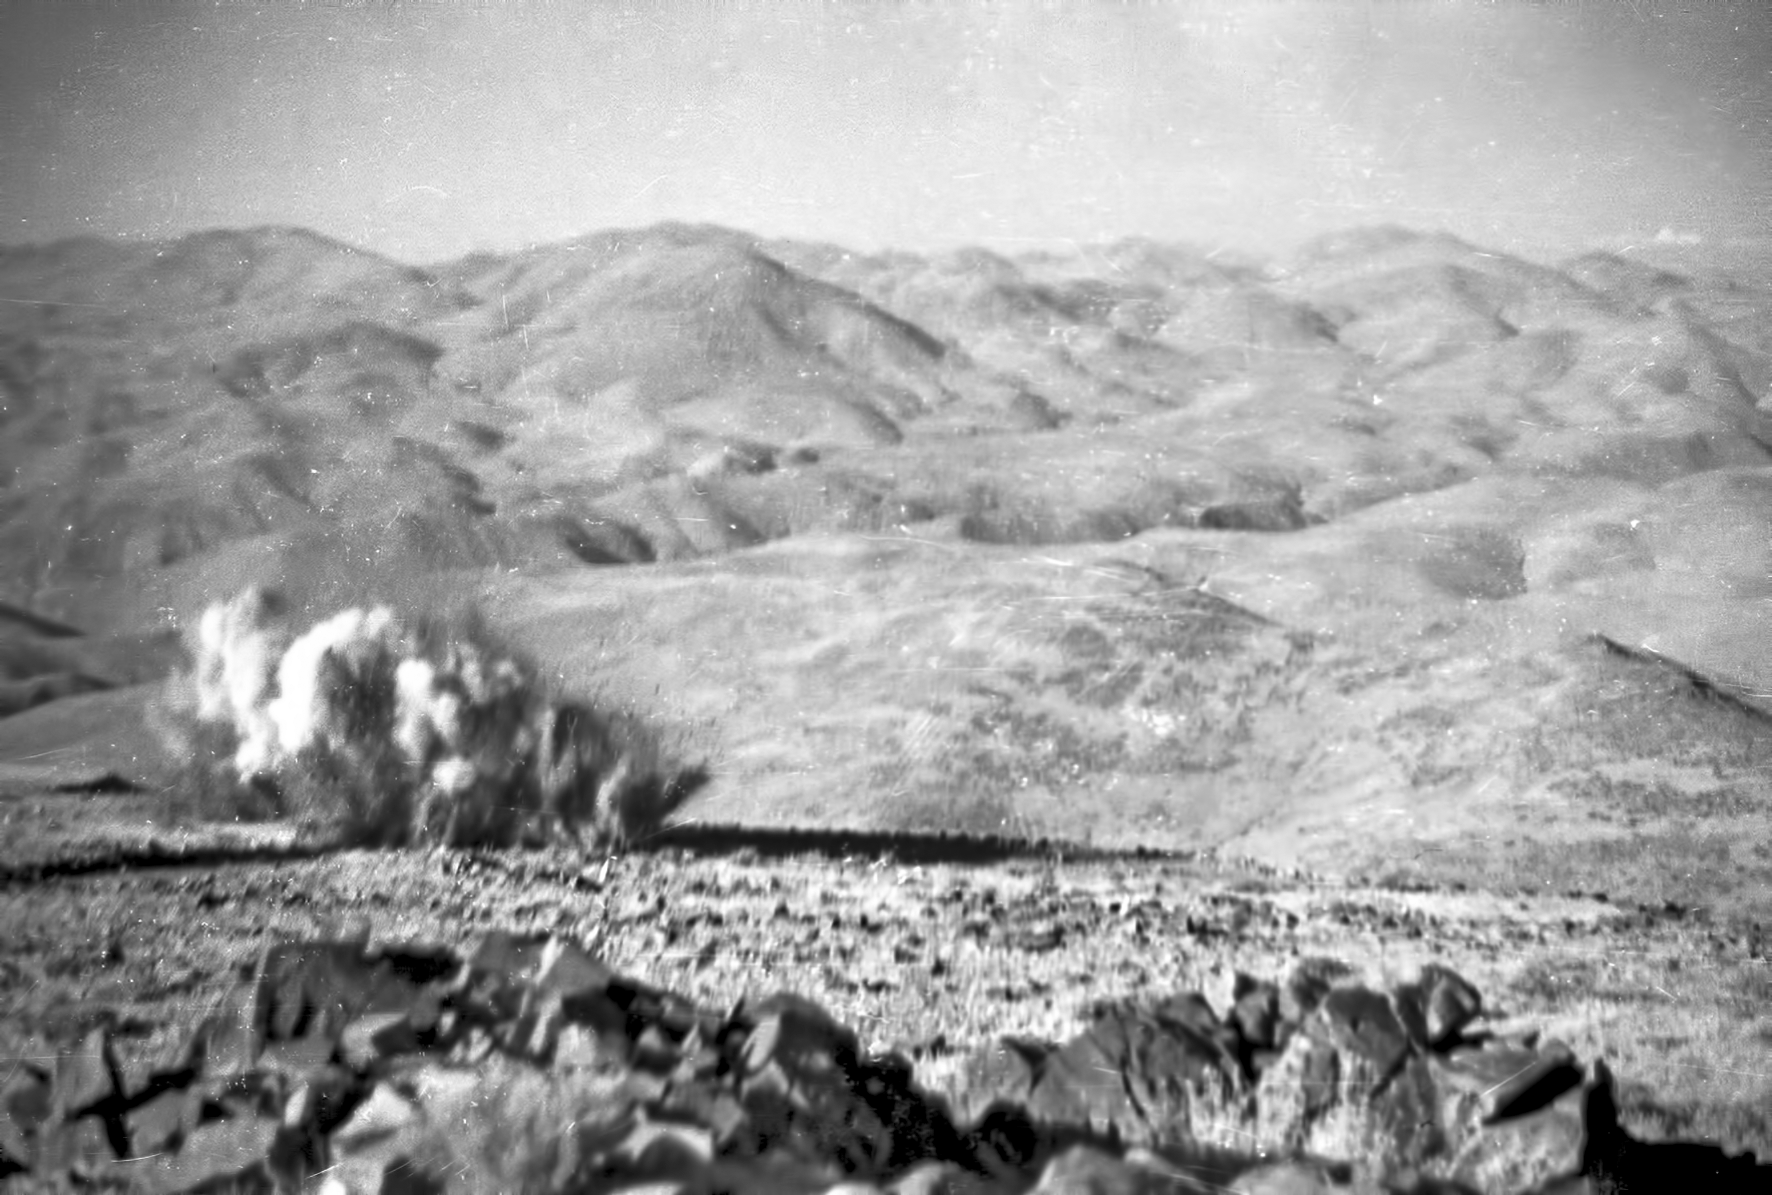

Keep back

Rock blastings during La Silla construction.

Credit: ESO